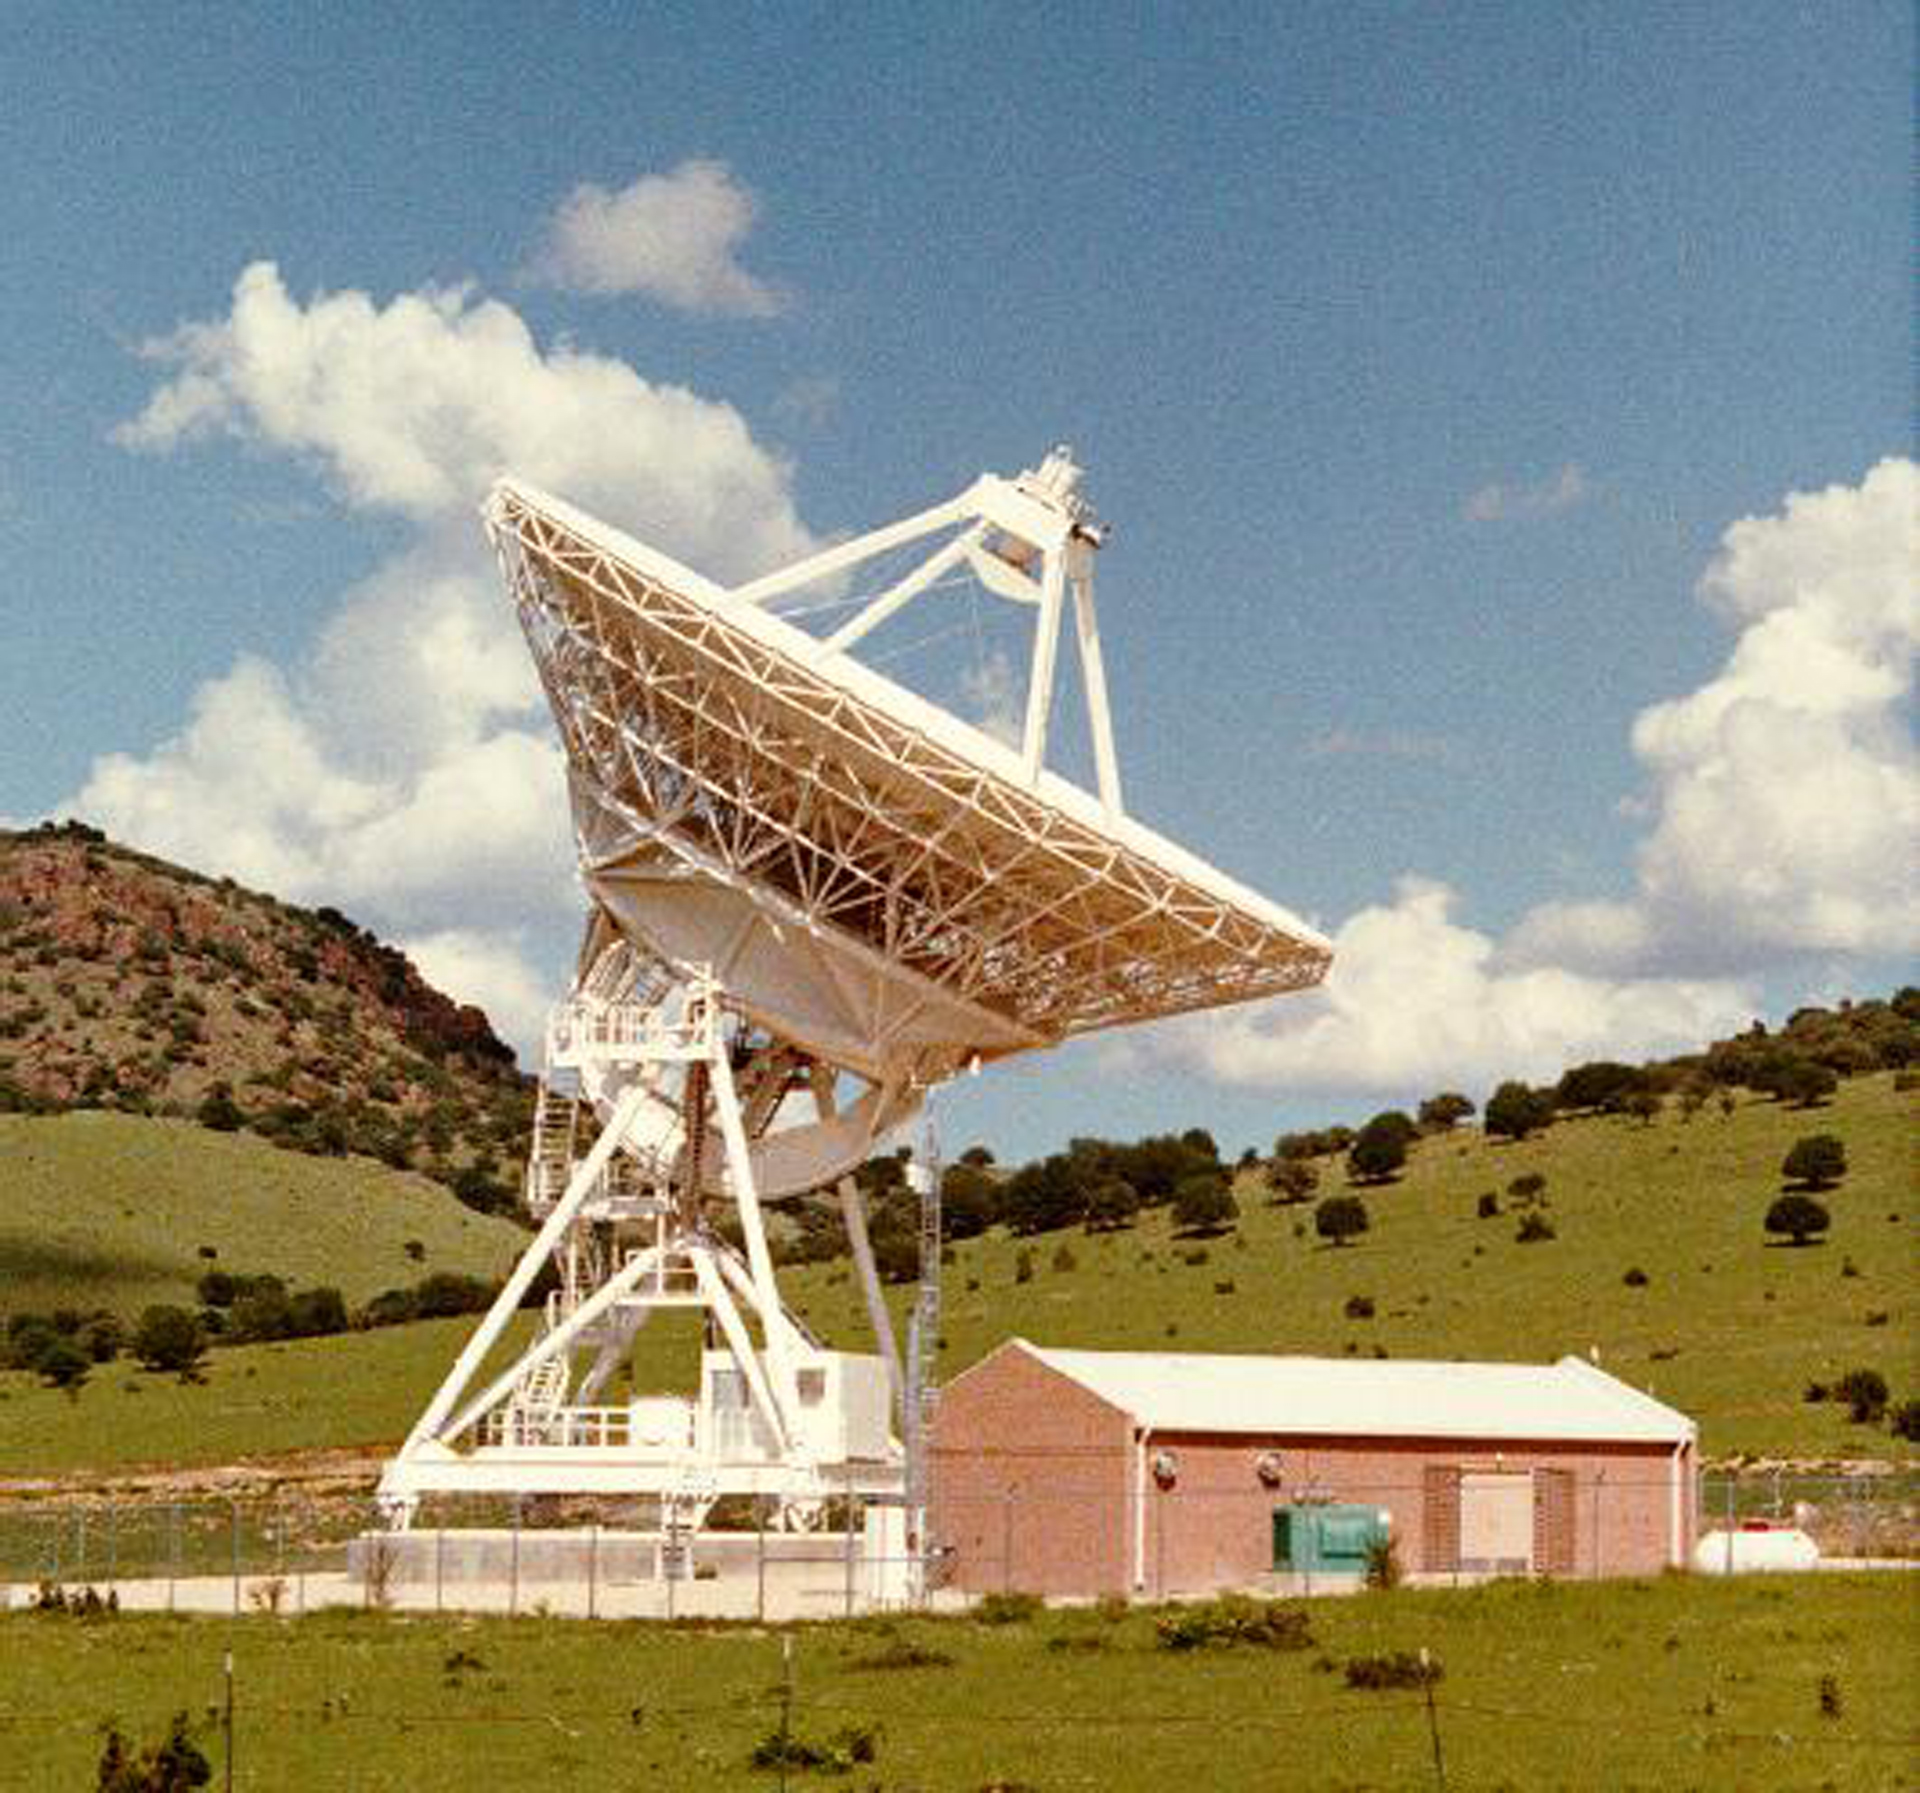

Fort Davis VLBA

In Fort Davis, Texas sits one of our ten Very Long Baseline Array telescopes.

Credit: NRAO/AUI/NSF